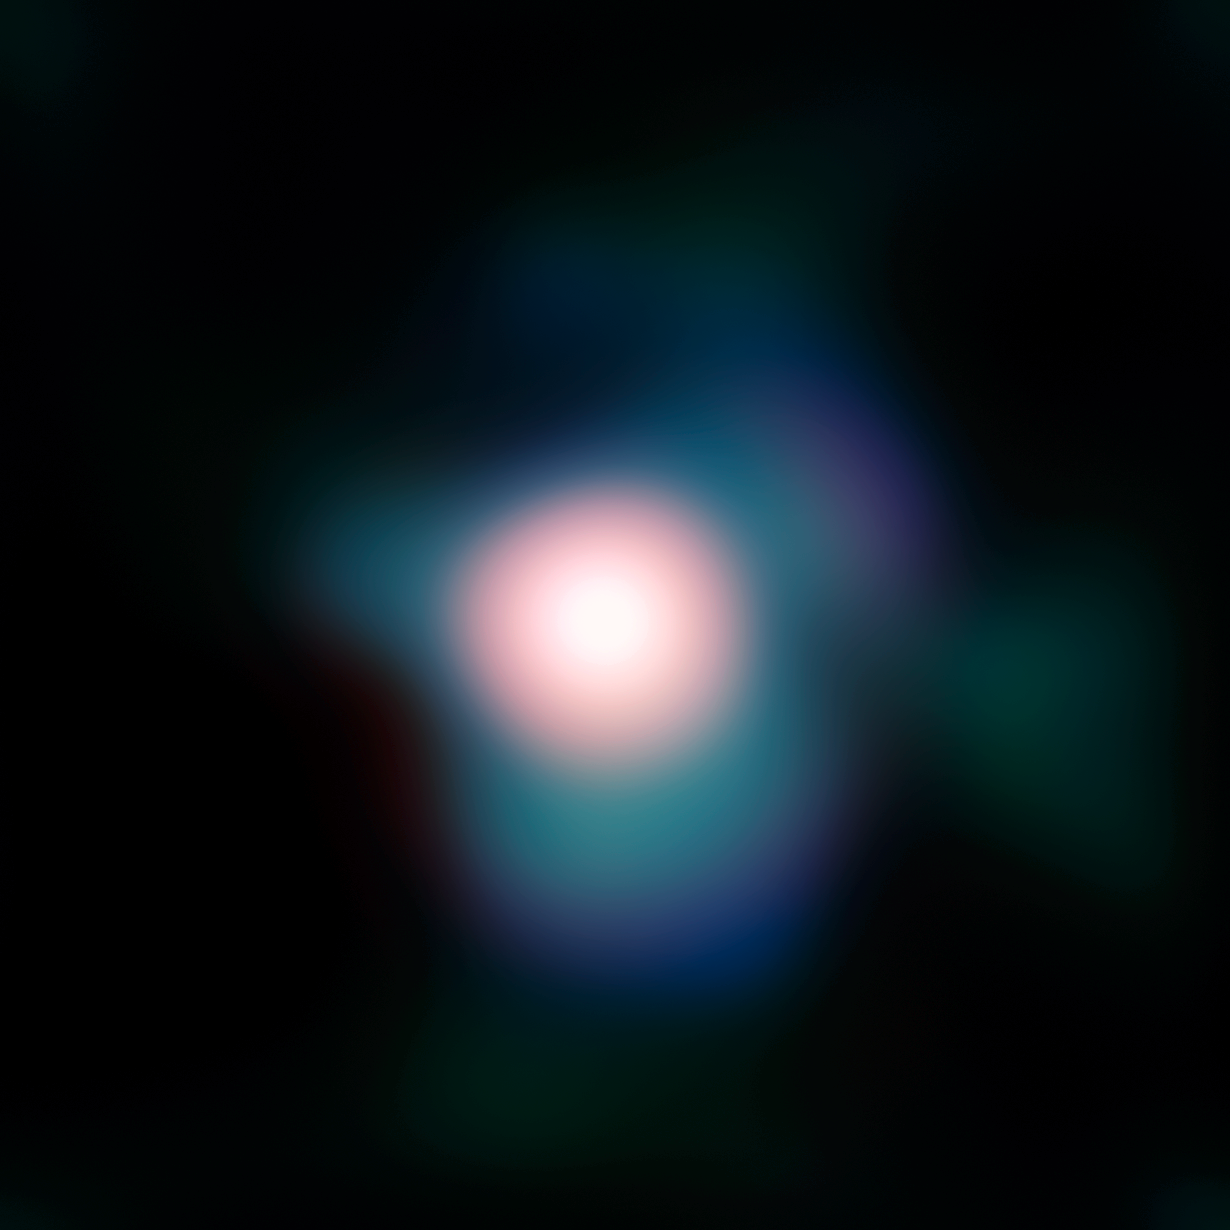

A close look at Betelgeuse

Image of the supergiant star Betelgeuse obtained with the NACO adaptive optics instrument on ESO’s Very Large Telescope. The use of NACO combined with a so-called “lucky imaging” technique, allowed the astronomers to obtain the sharpest ever image of Betelgeuse, even with Earth’s turbulent, image-distorting atmosphere in the way. The resolution is as fine as 37 milliarcseconds, which is roughly the size of a tennis ball on the International Space Station (ISS), as seen from the ground. The image is based on data obtained in the near-infrared, through different filters. The field of view is about half an arcsecond wide, North is up, East is left.

Credit: ESO and P. Kervella